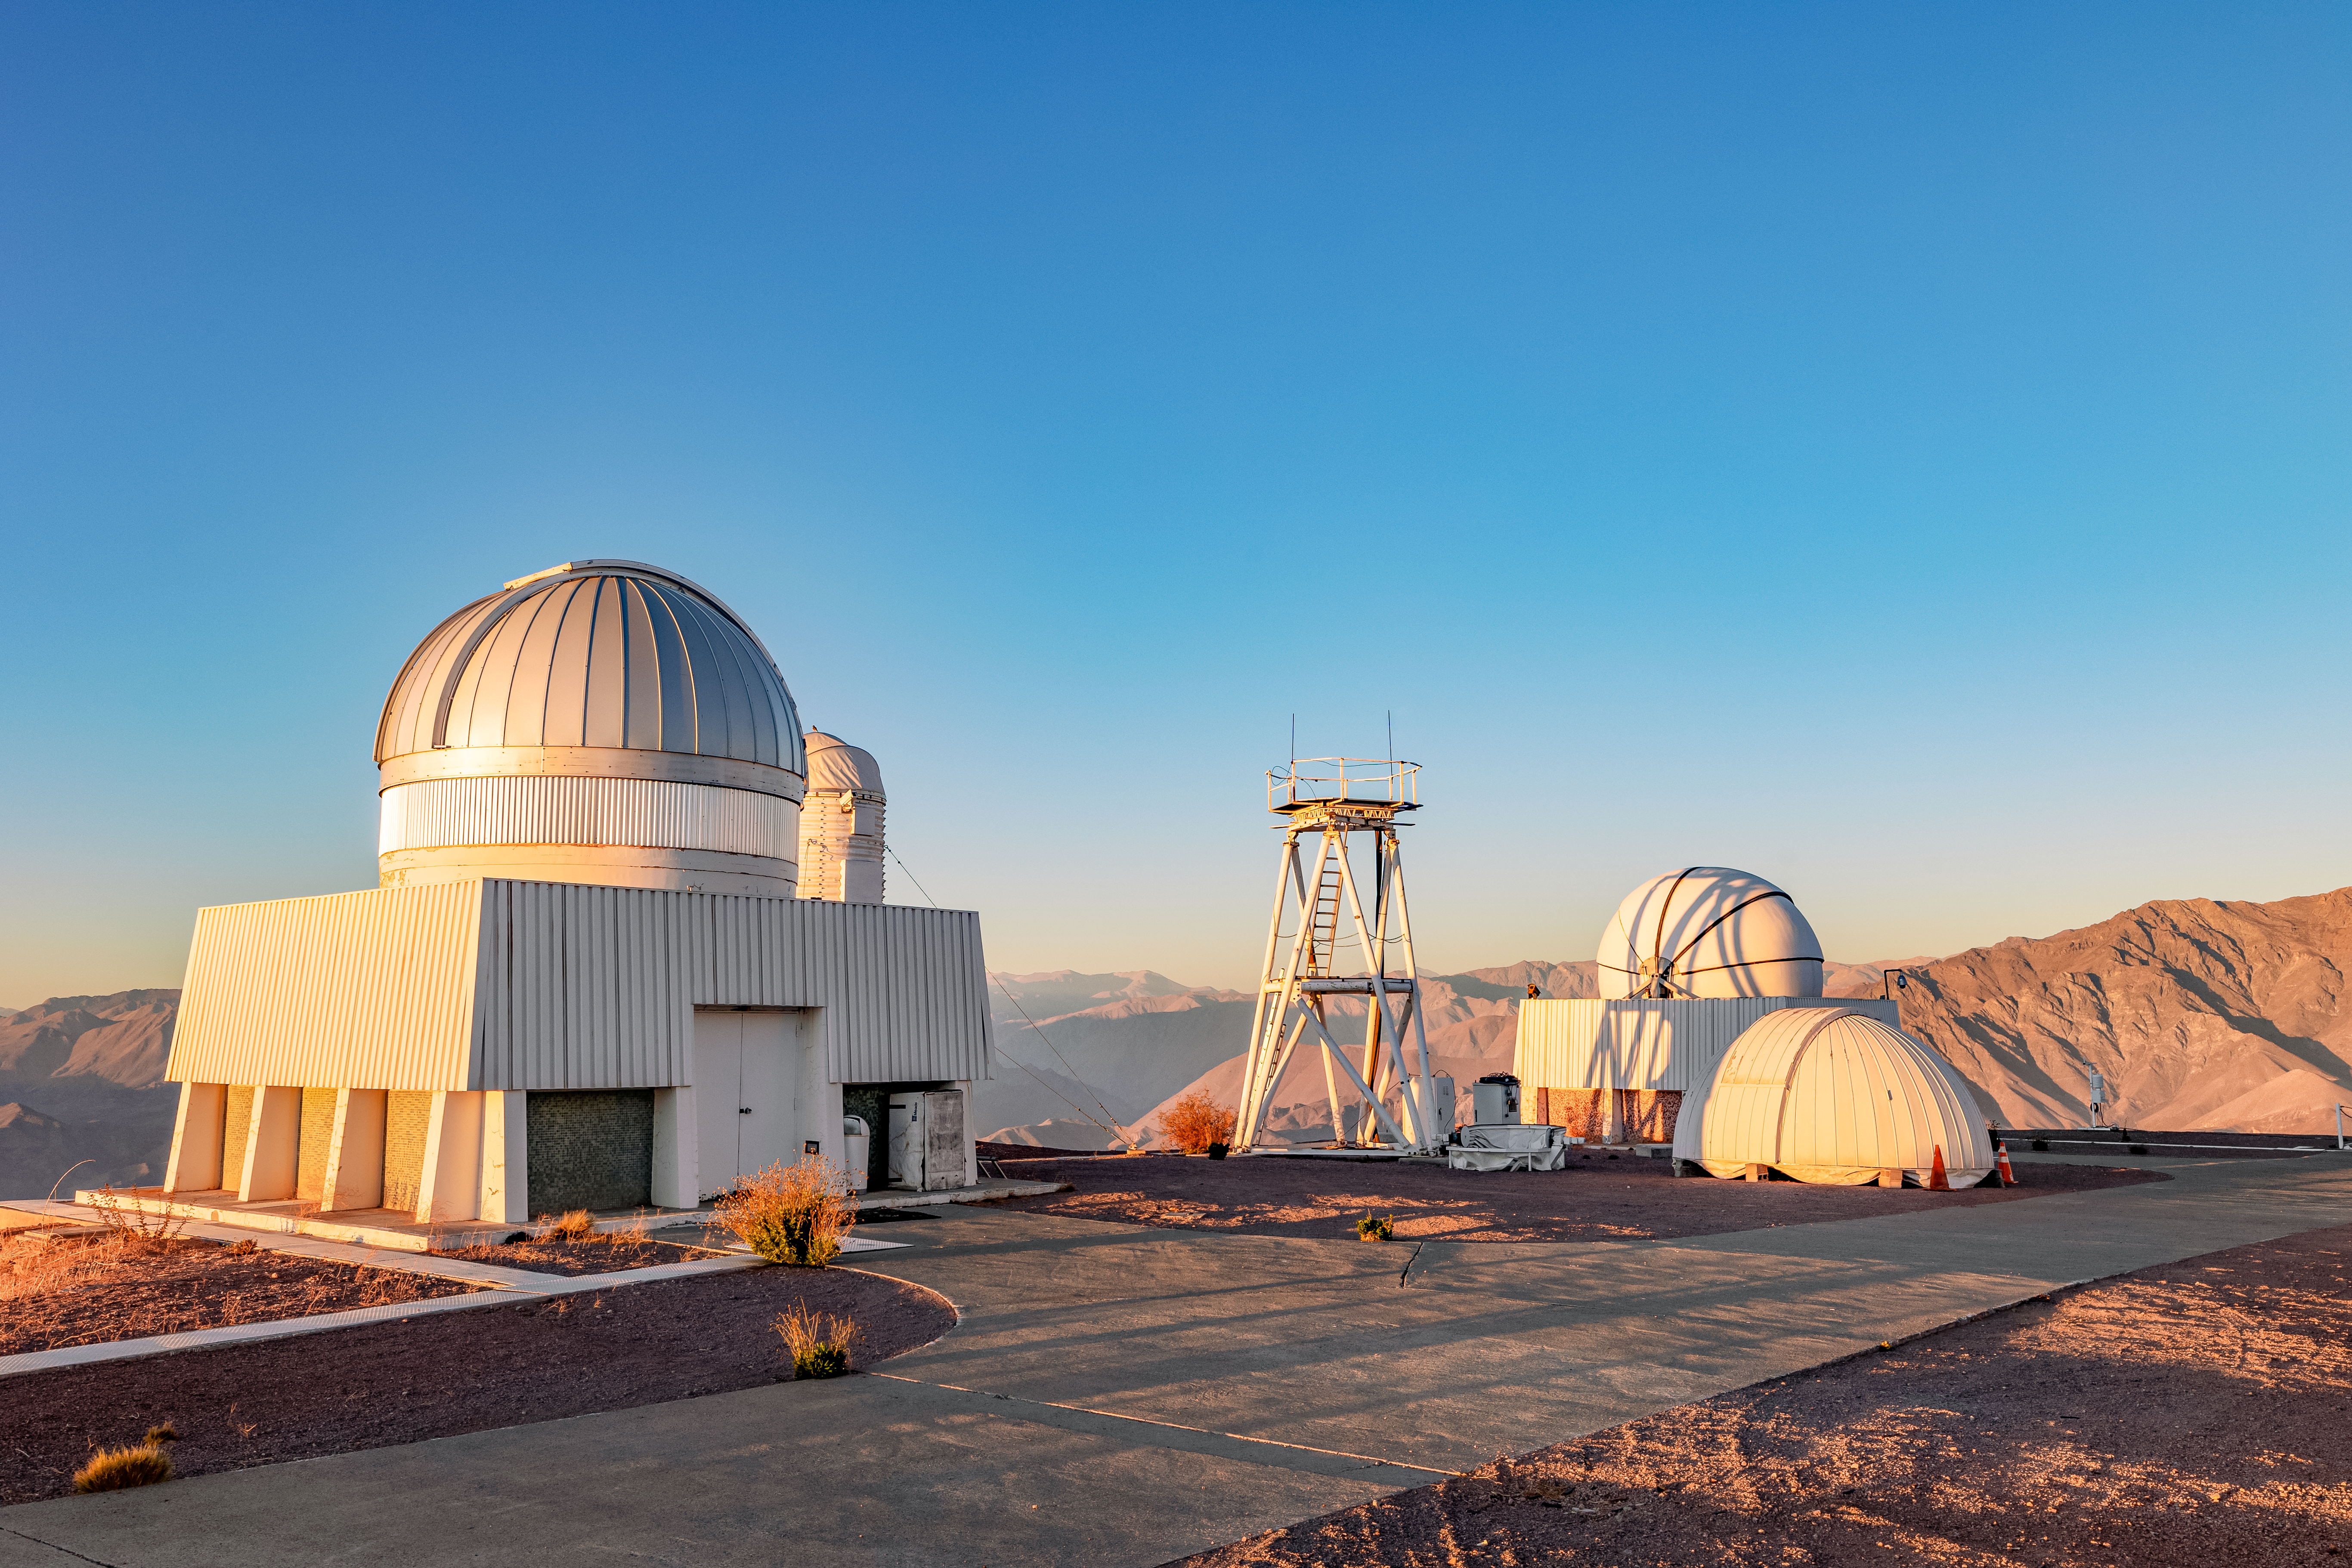

Cerro Tololo Telescopes

The US Naval Observatory Deep South Telescope, DIMM2 Seeing Monitor, and Chilean Automatic Supernova sEarch dome on Cerro Tololo in Chile.

Credit: CTIO/NOIRLab/NSF/AURA/ T. Slovinský